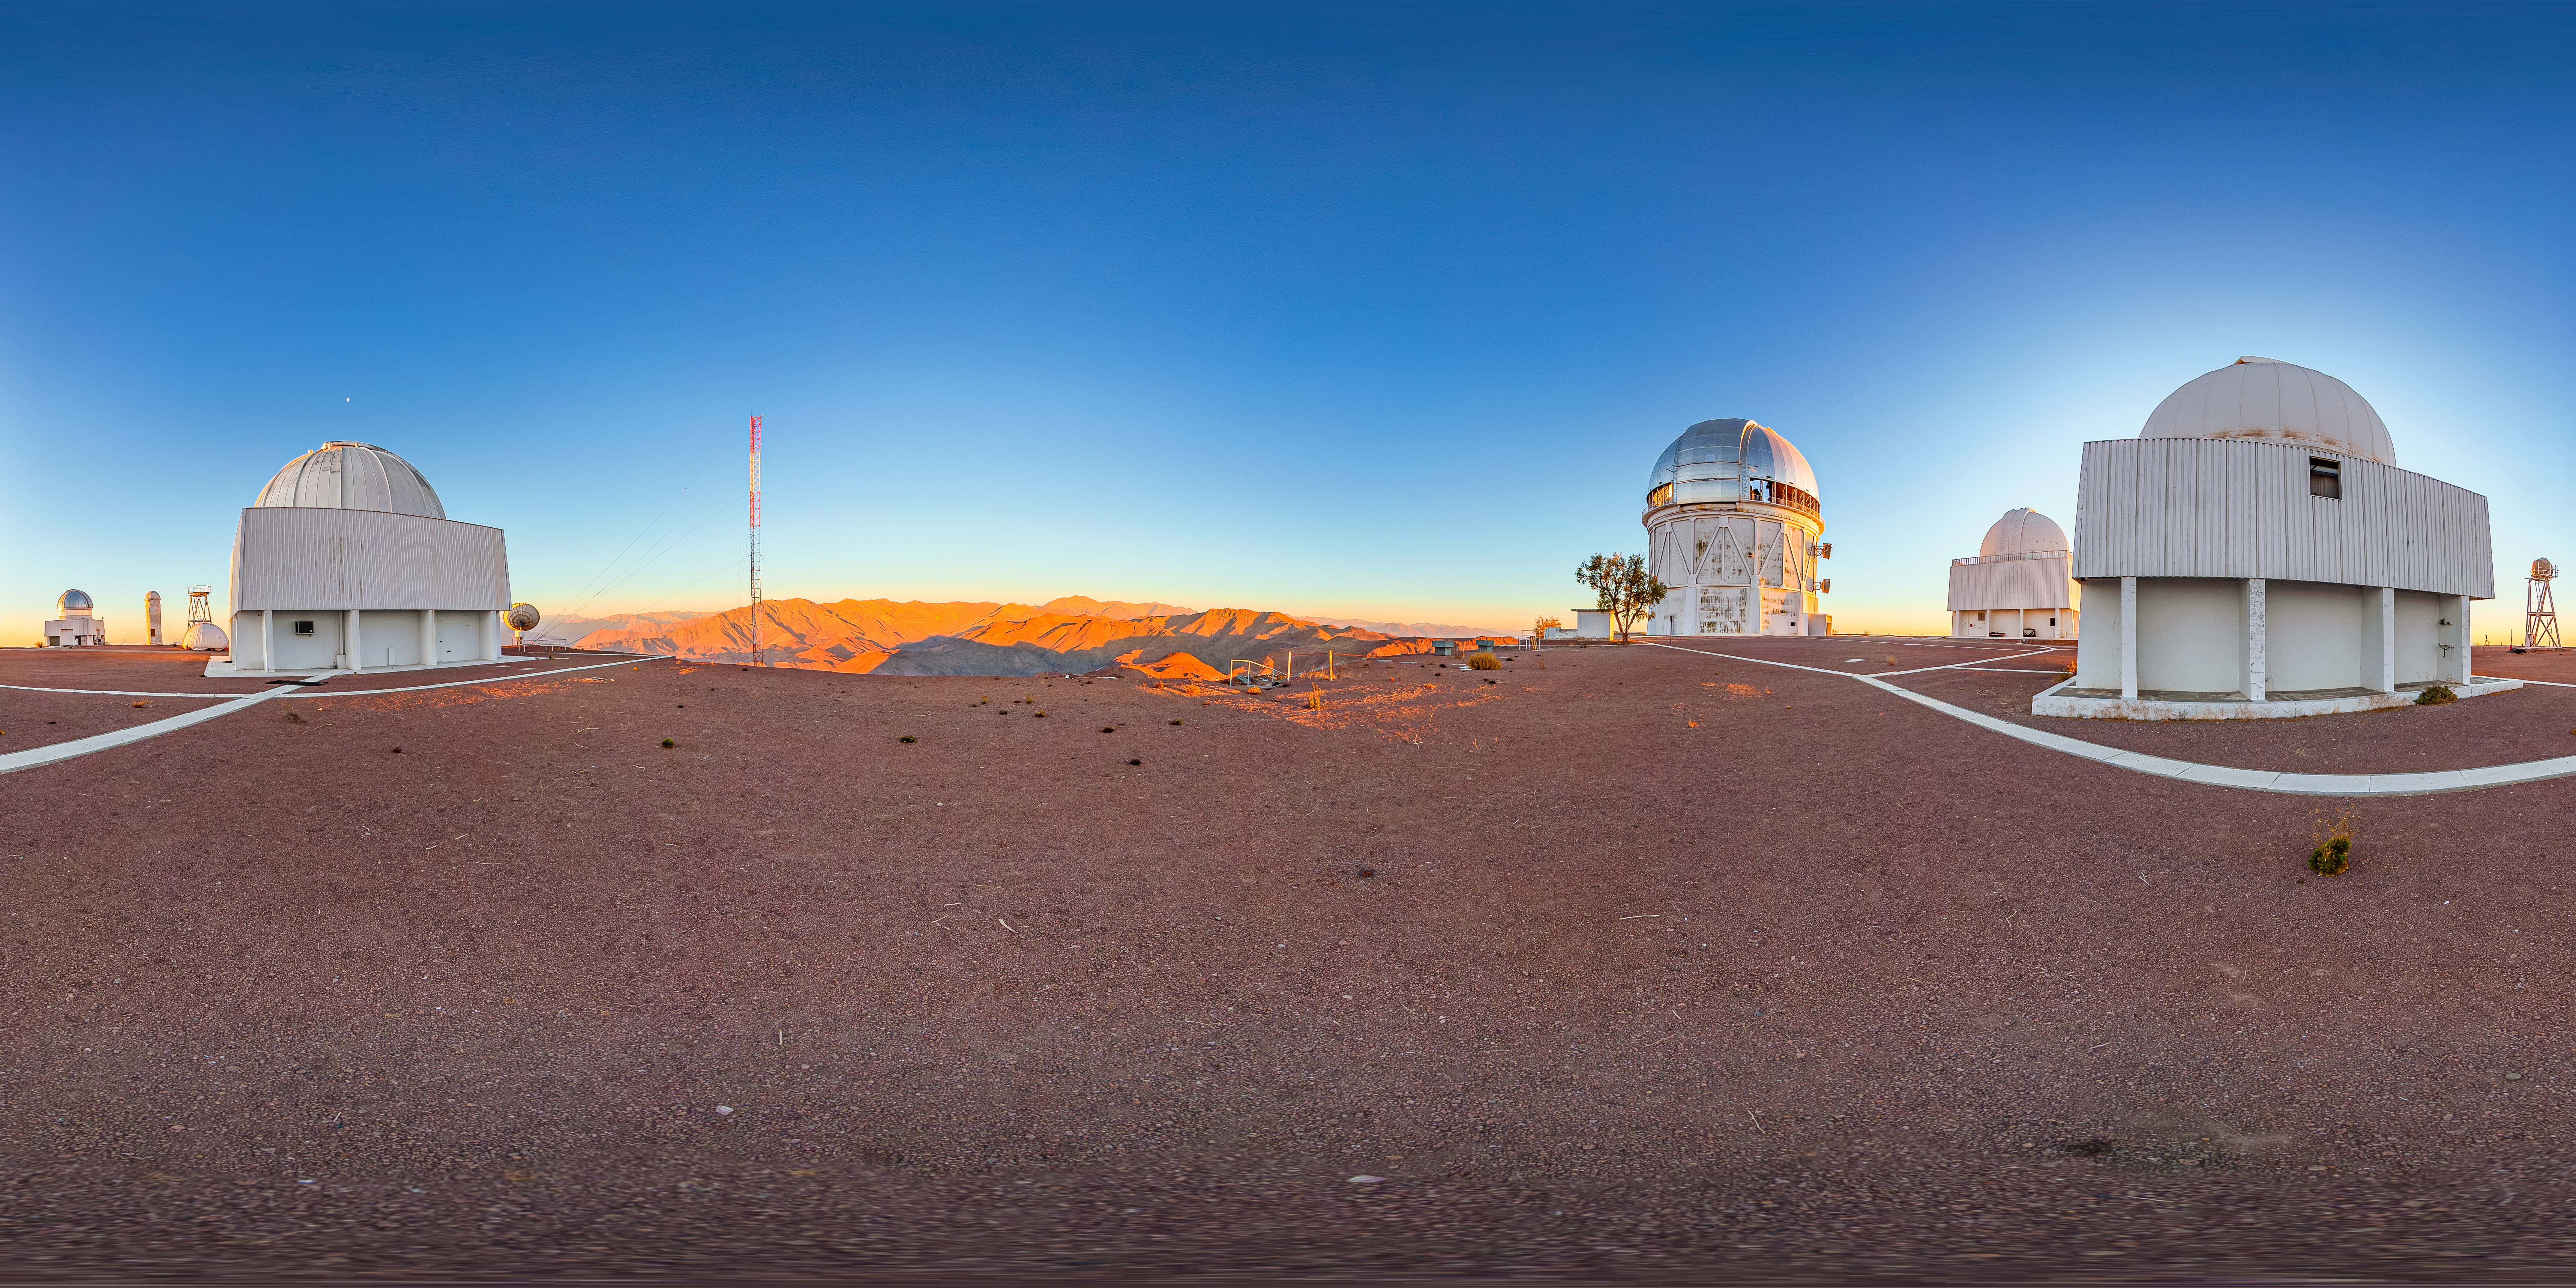

Víctor M. Blanco 4-meter Telescope 360 Panorama

A 360 panorama view of the Víctor M. Blanco 4-meter Telescope at Cerro Tololo Inter-American Observatory (CTIO).

A fulldome version of this image can be found here.

Credit: CTIO/NOIRLab/NSF/AURA/T. Matsopoulos